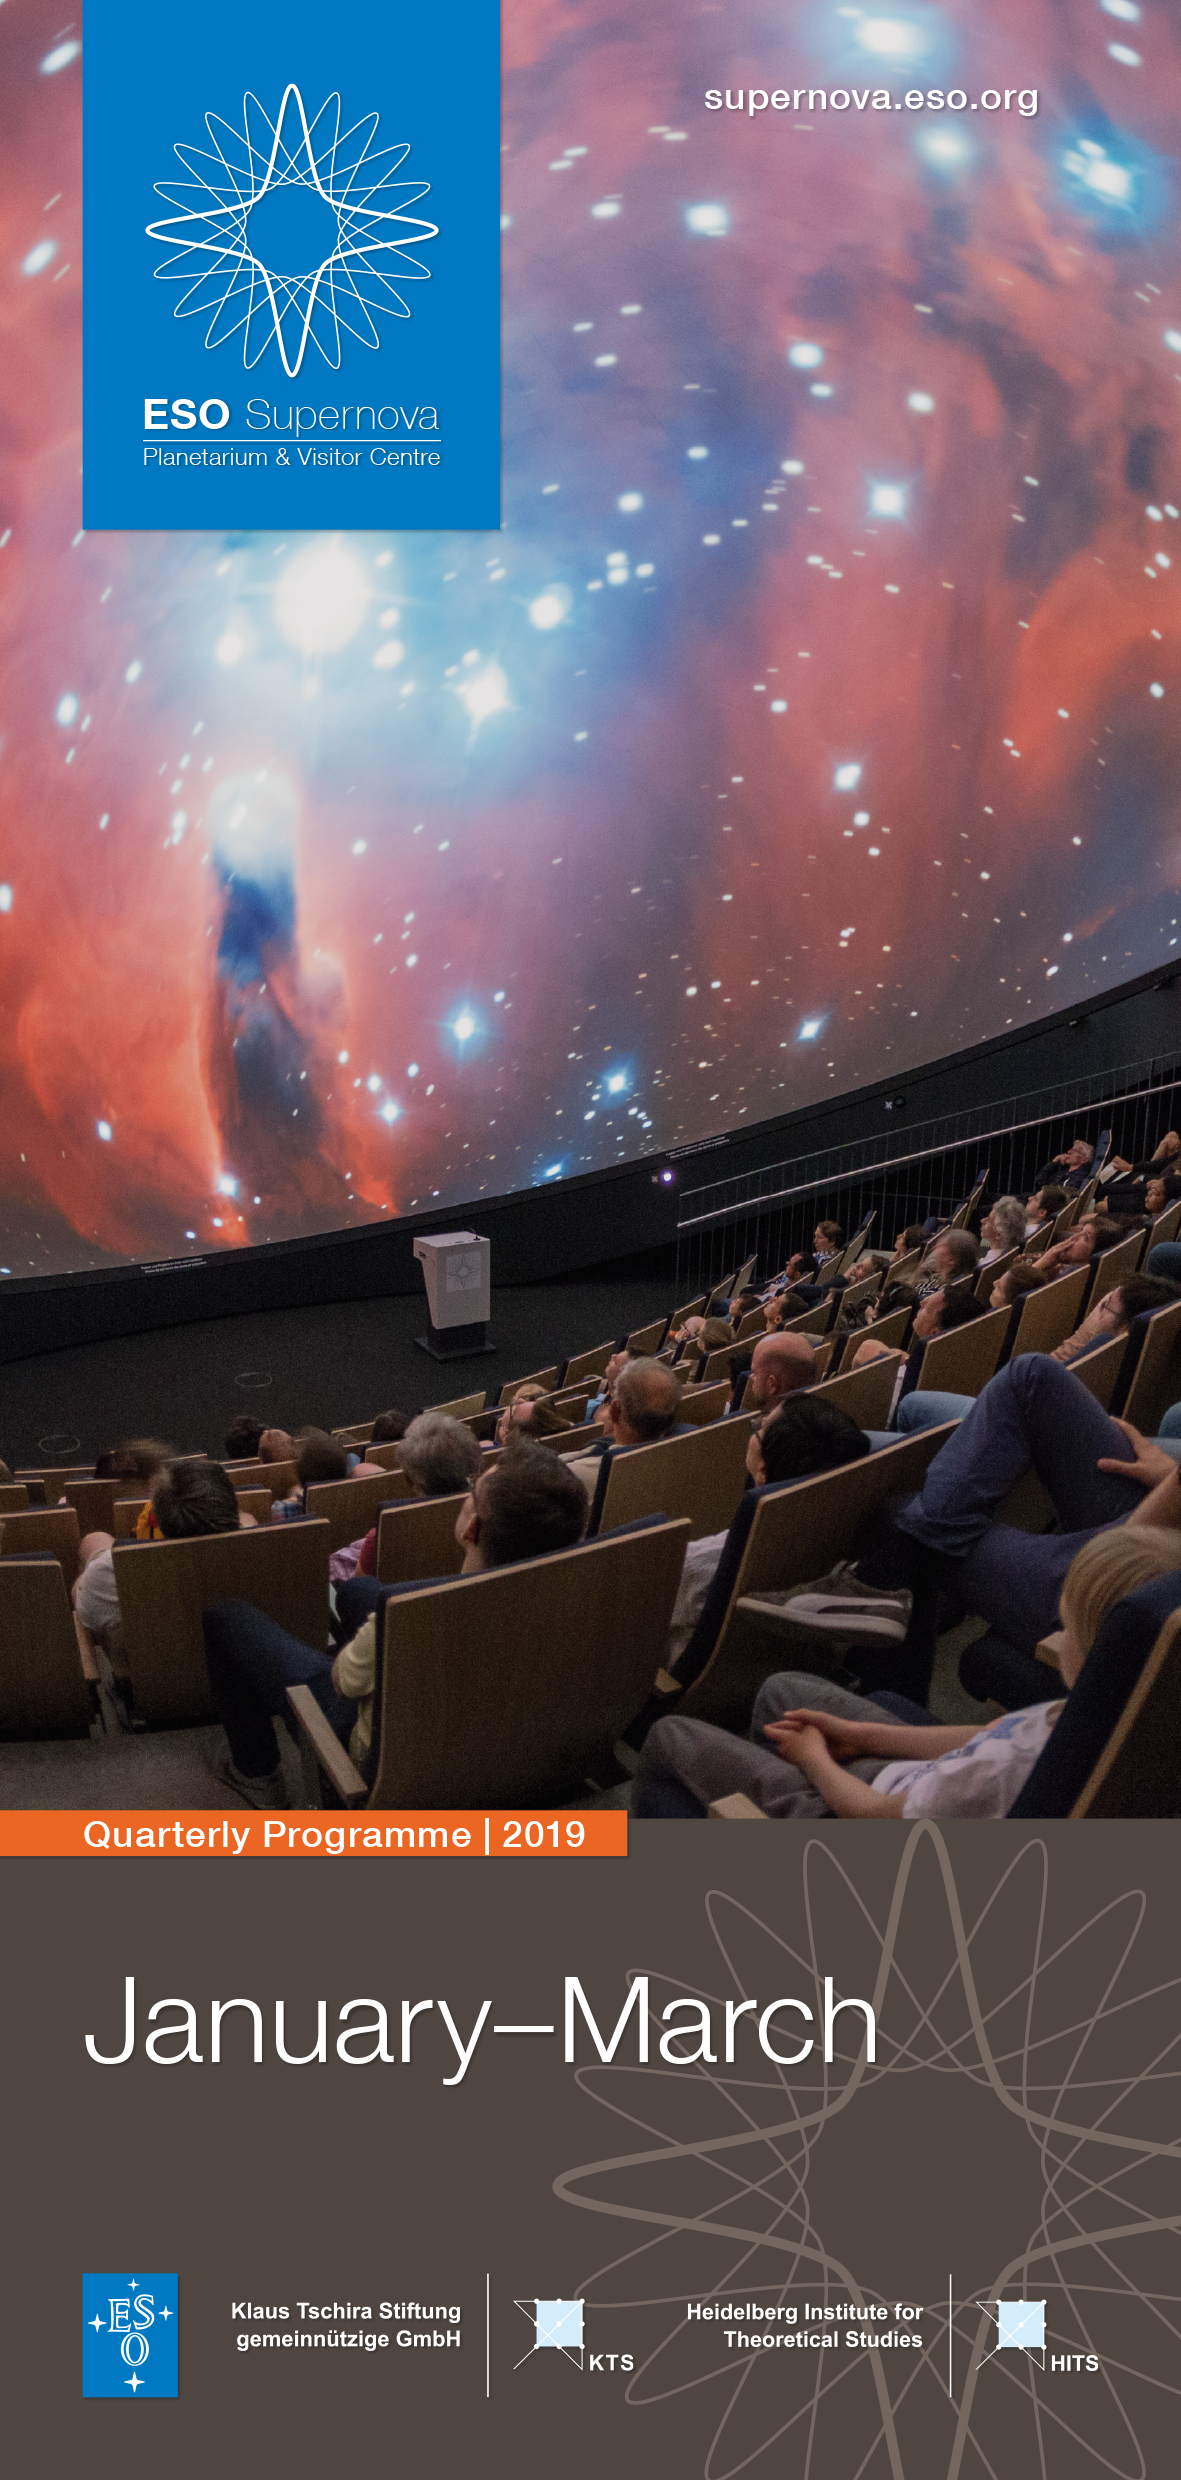

Cover of 2019 Q1 programme

Cover of 2019 Q1 programme.

Credit: ESO